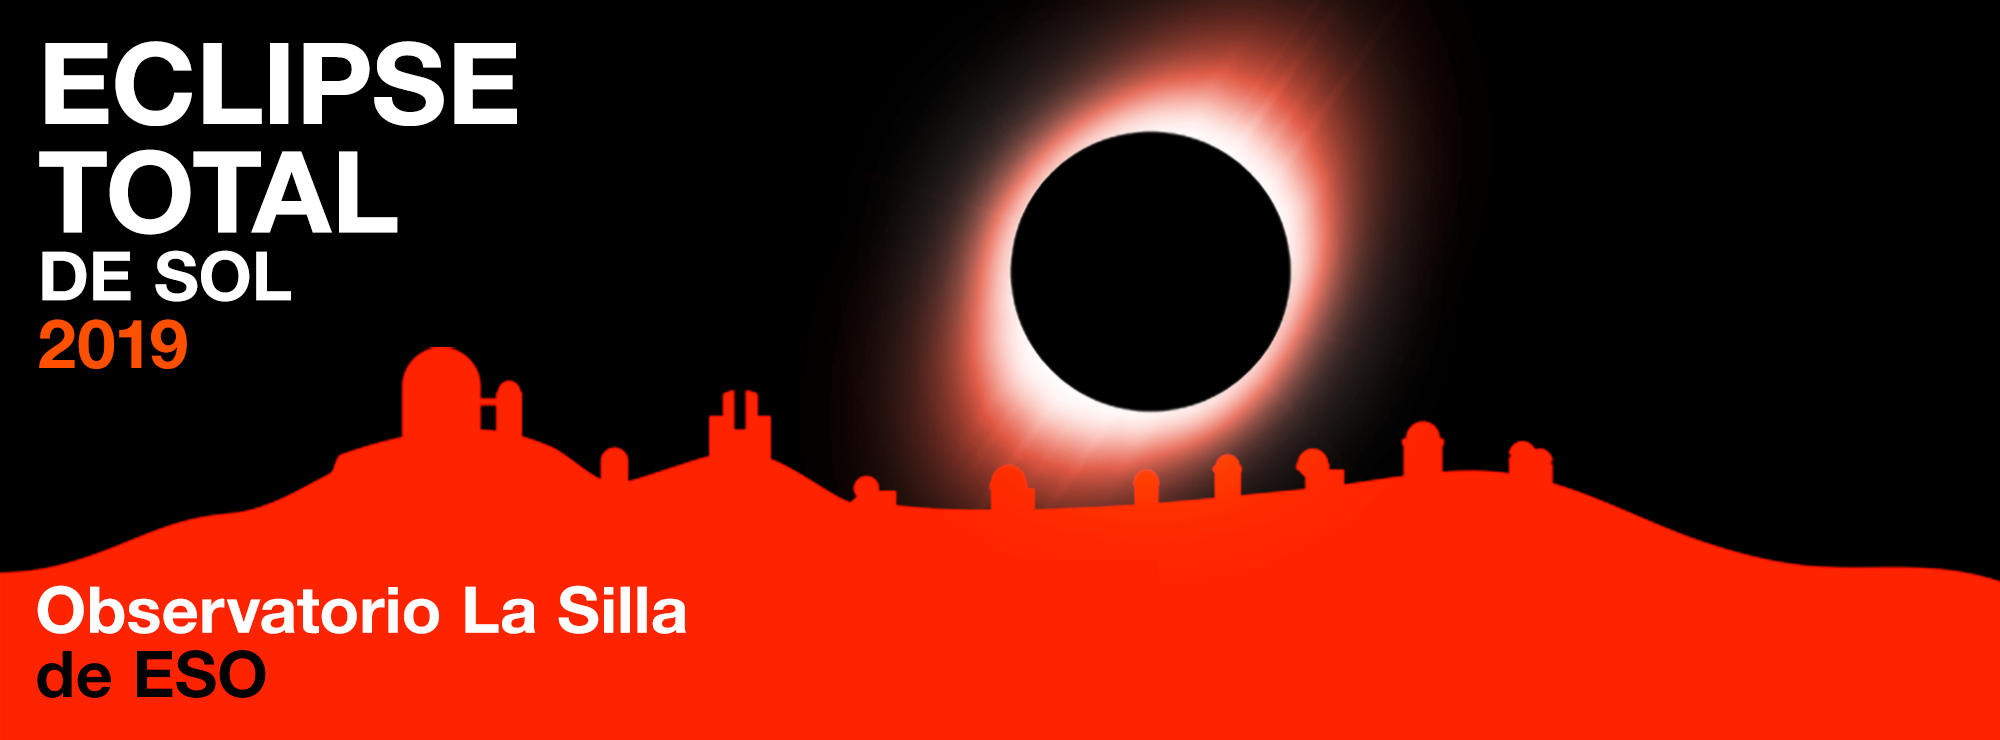

Banner (in Spanish) for the Total Solar Eclipse 2019

Banner (in Spanish) for the Total Solar Eclipse 2019.

Credit: ESO